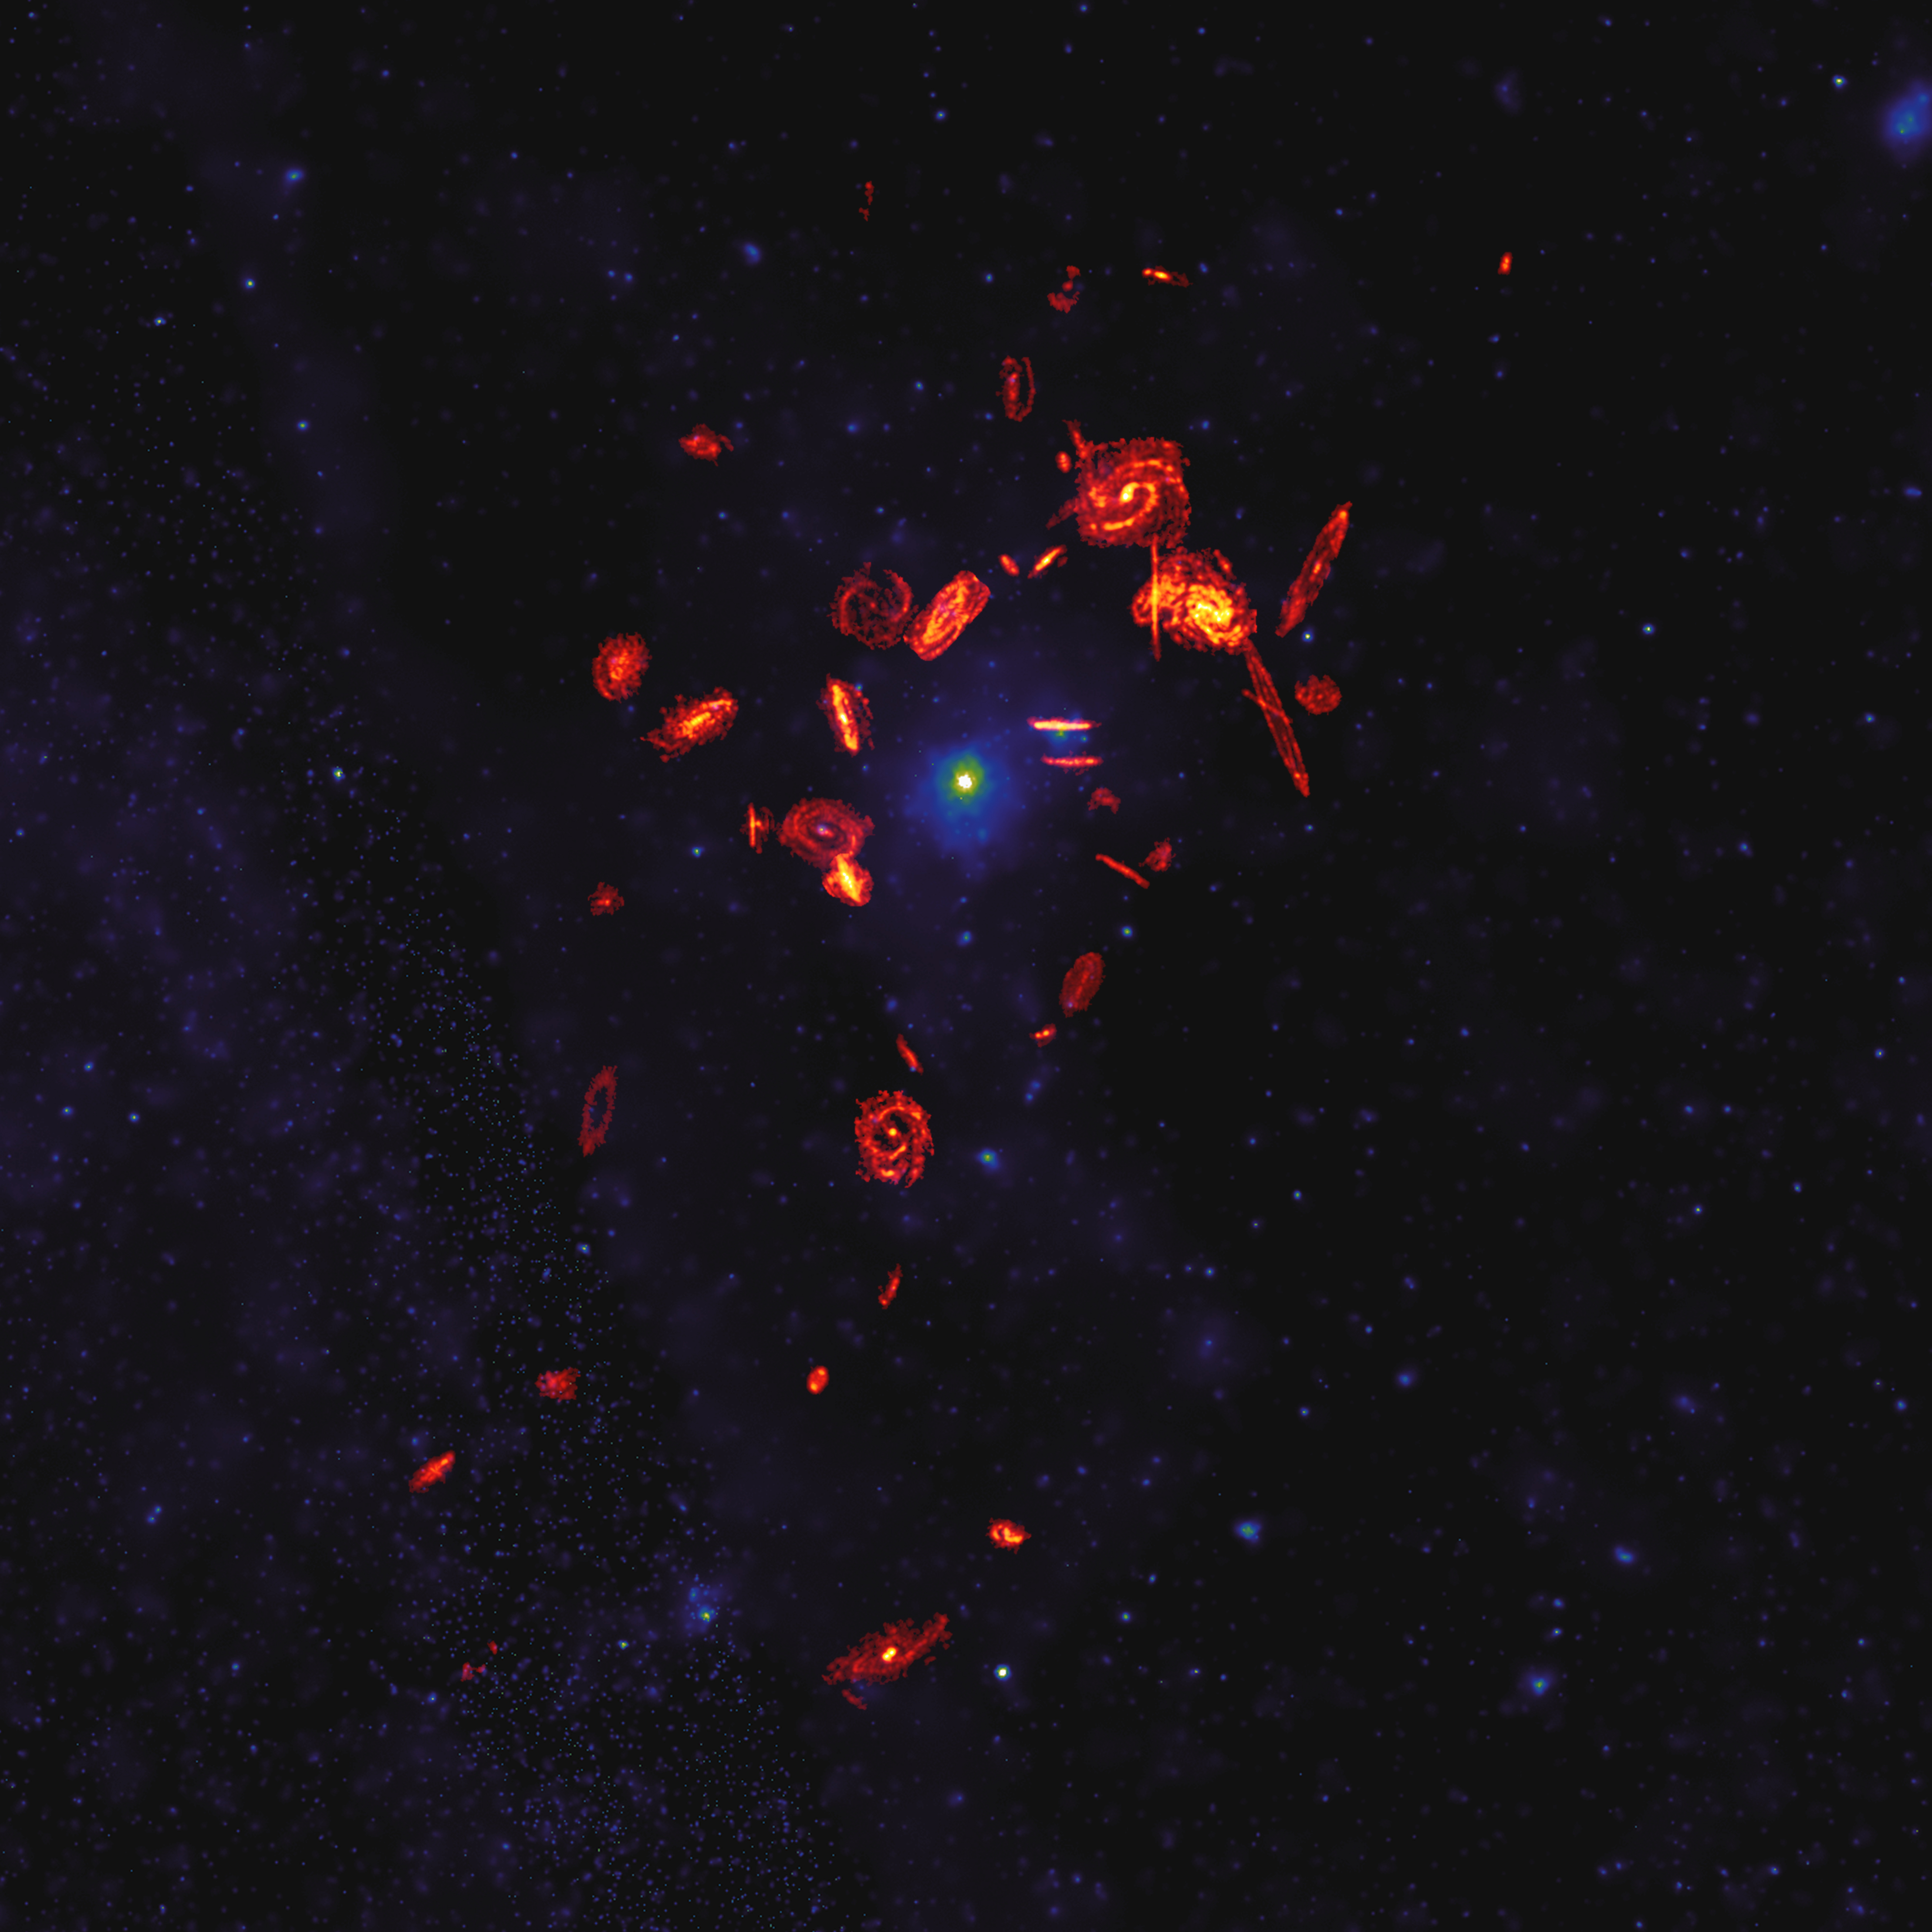

VERTICO's View of the Virgo Cluster

The VERTICO—Virgo Environment Traced in Carbon Monoxide—Survey observed the gas reservoirs in 51 galaxies in the nearby Virgo Cluster and found that the extreme environment in the cluster was killing galaxies by robbing them of their star-forming fuel. In this composite image, ALMA’s radio wavelength observations of the VERTICO galaxies’ molecular gas disks are magnified by a factor of 20. They are overlaid on the X-ray image of the hot plasma within the Virgo Cluster.

Credit: ALMA (ESO/NAOJ/NRAO)/S. Dagnello (NRAO)/Böhringer et al. (ROSAT All-Sky Survey)/Brown et al. (VERTICO)